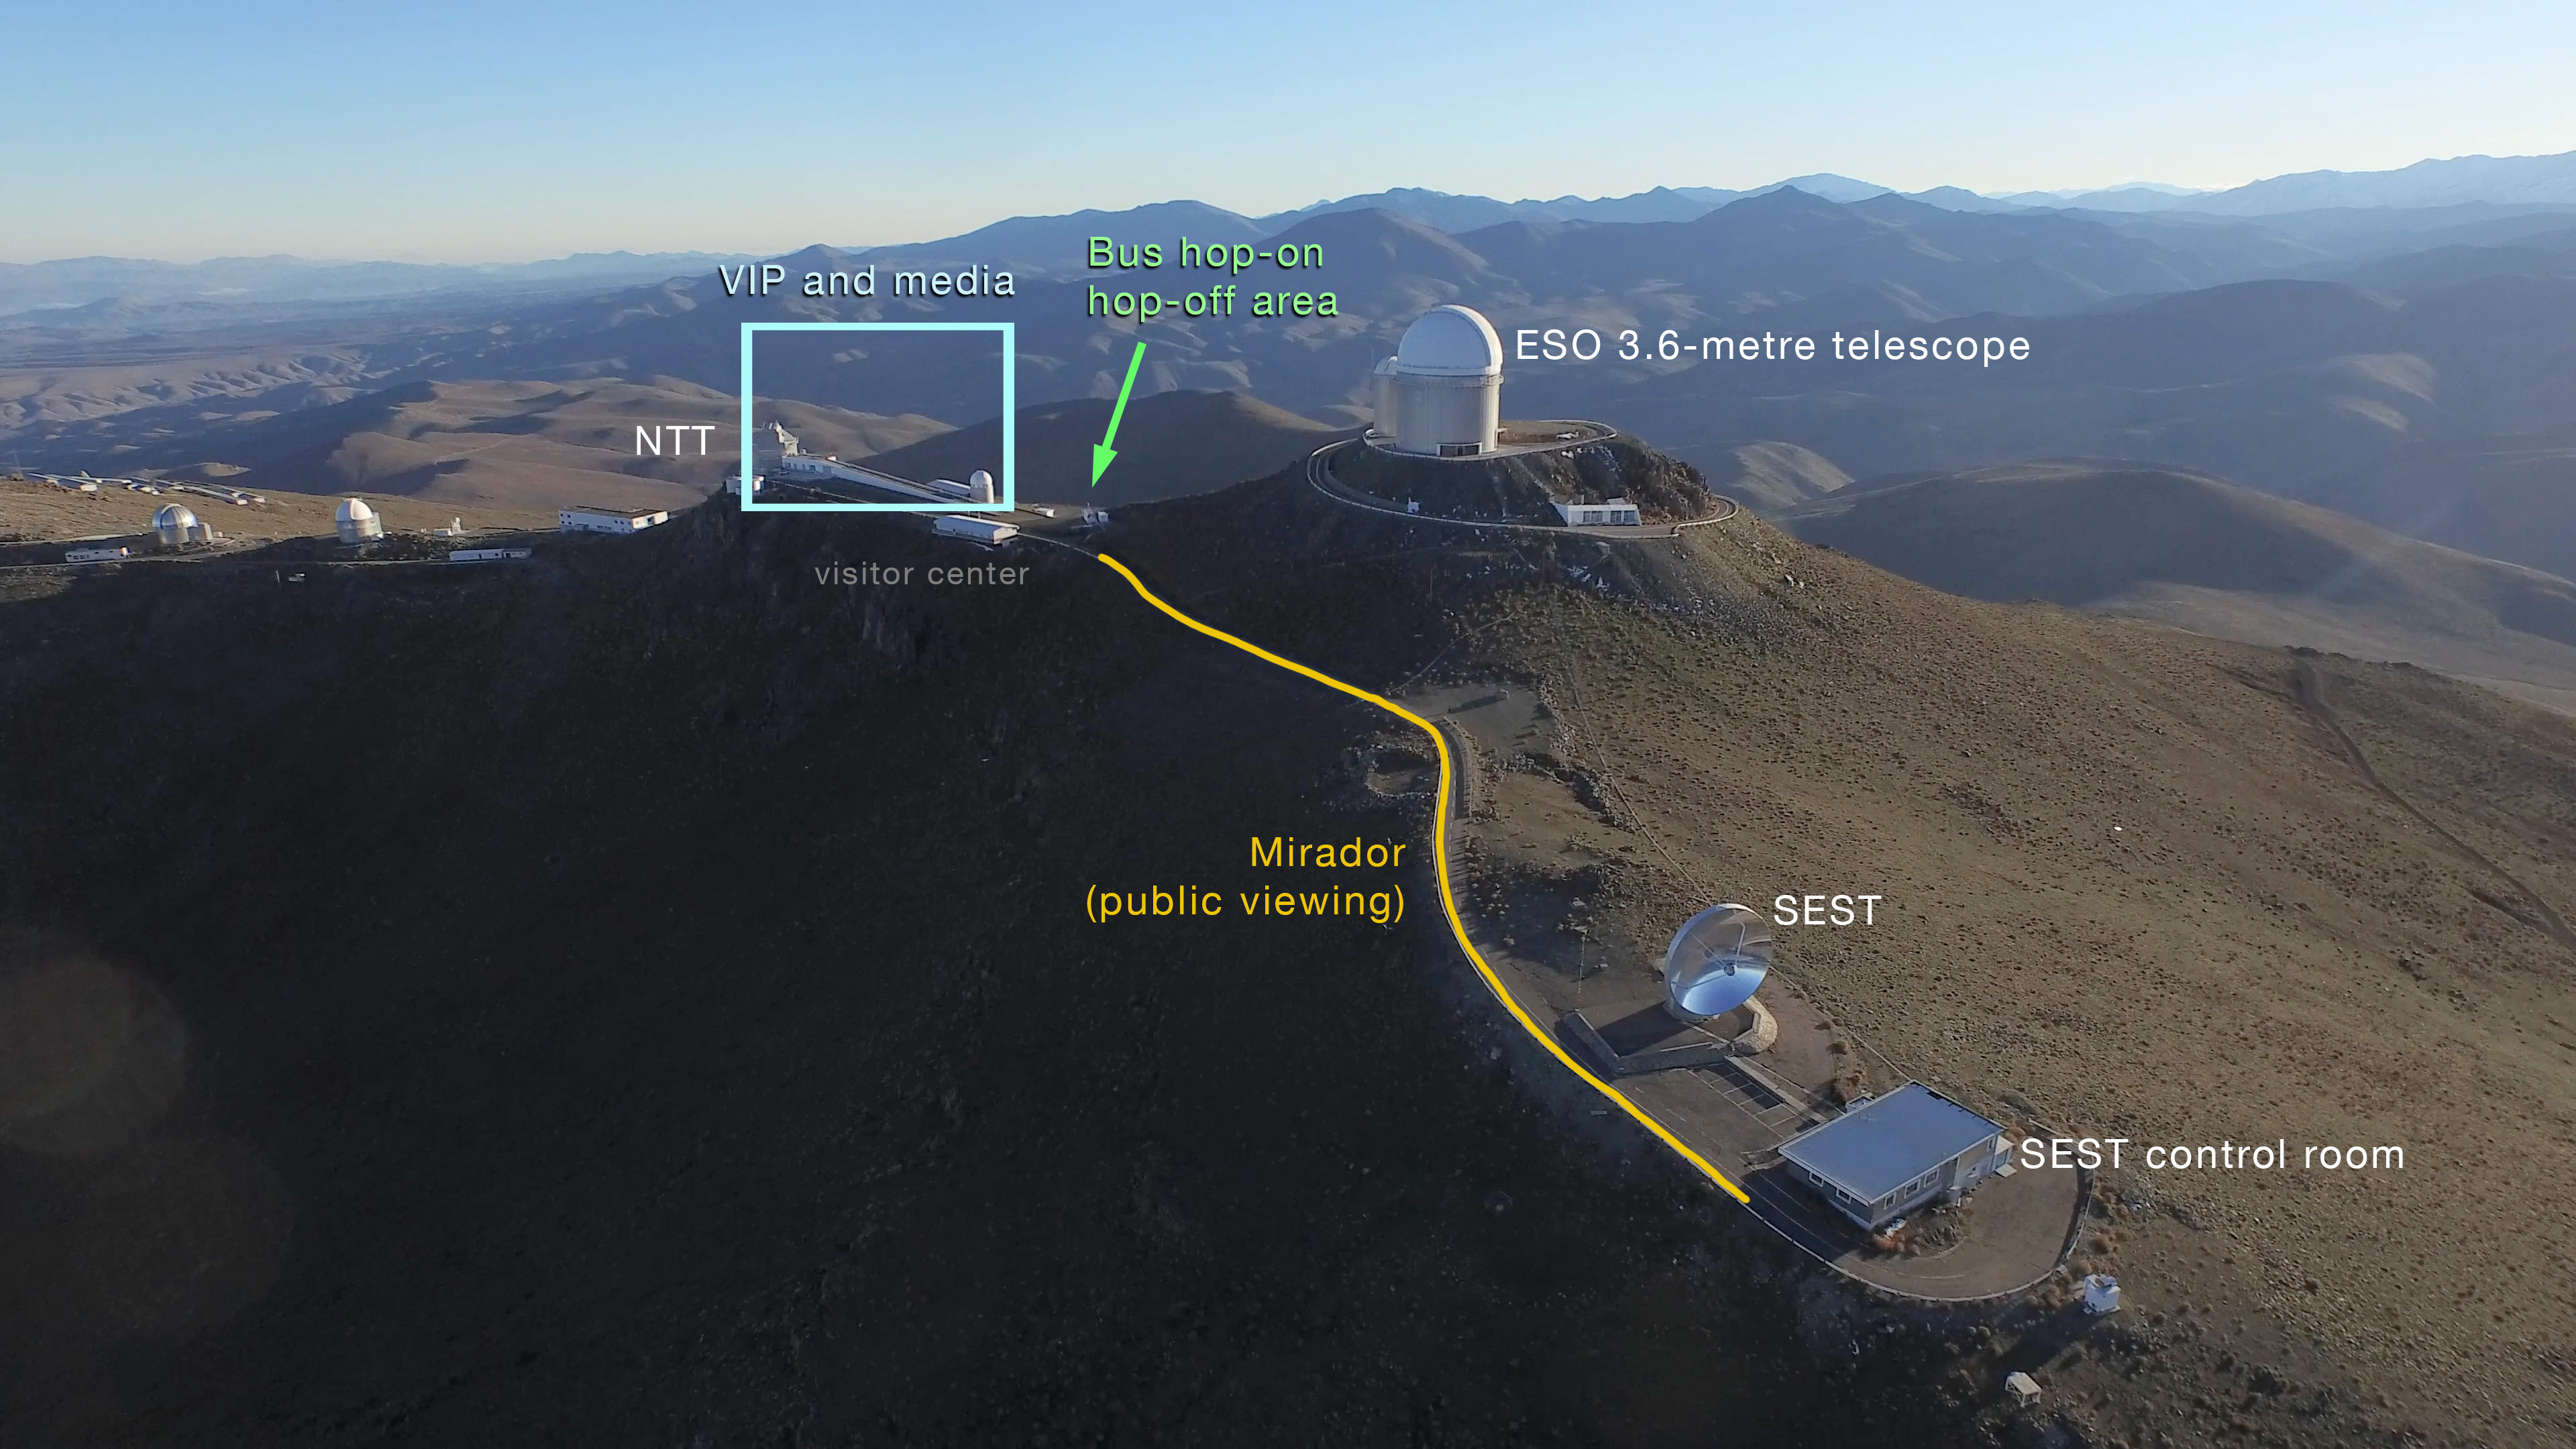

La Silla aerial view

Aerial picture of La Silla looking toward the west, showing the predicted viewing areas for the solar eclipse 2019 (tickets required). The public viewing area (Mirador) is yellow. The VIP area is marked in blue. The hop-on and hop-off point for buses is marked with a green arrow.

Credit: ESO